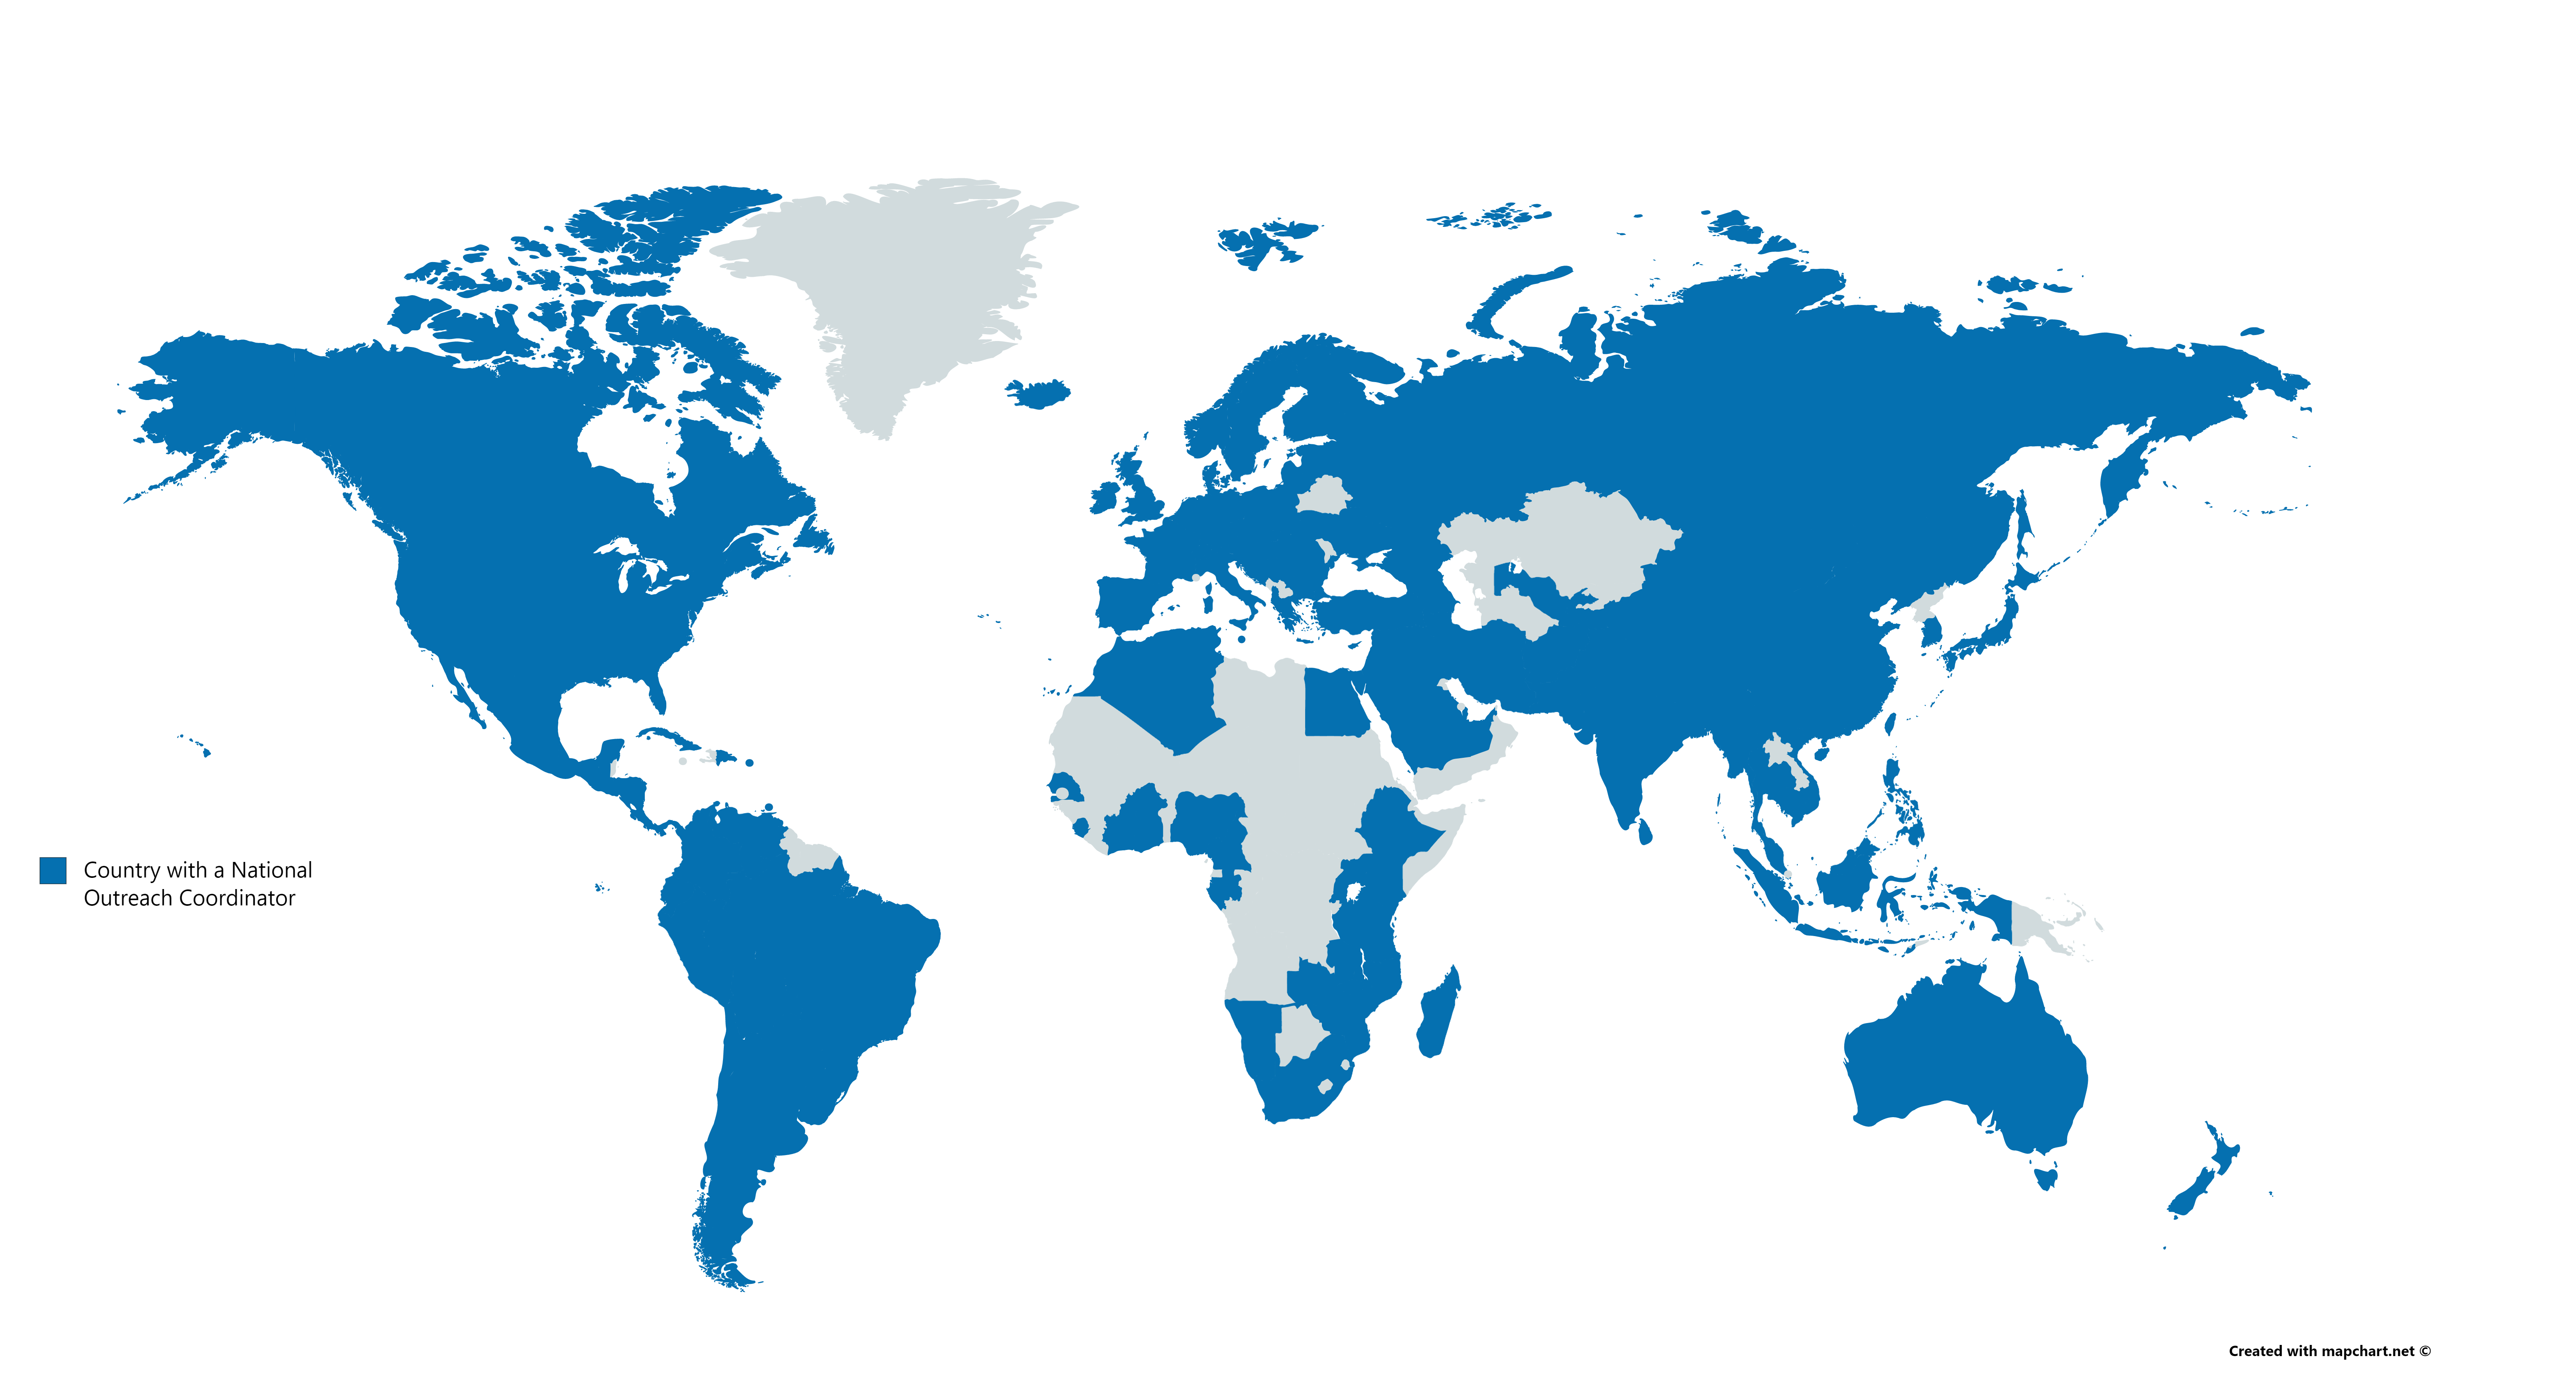

The IAU National Outreach Coordinators (NOCs) map

The IAU National Outreach Coordinators (NOCs) are some of the most active and driven astronomy communication practitioners from around the world. Representing 127 countries, as of February 2020, the IAU NOCs form a supportive network of astronomers and outreach professionals taking astronomy to their local communities.

Credit: IAU/mapchart.net